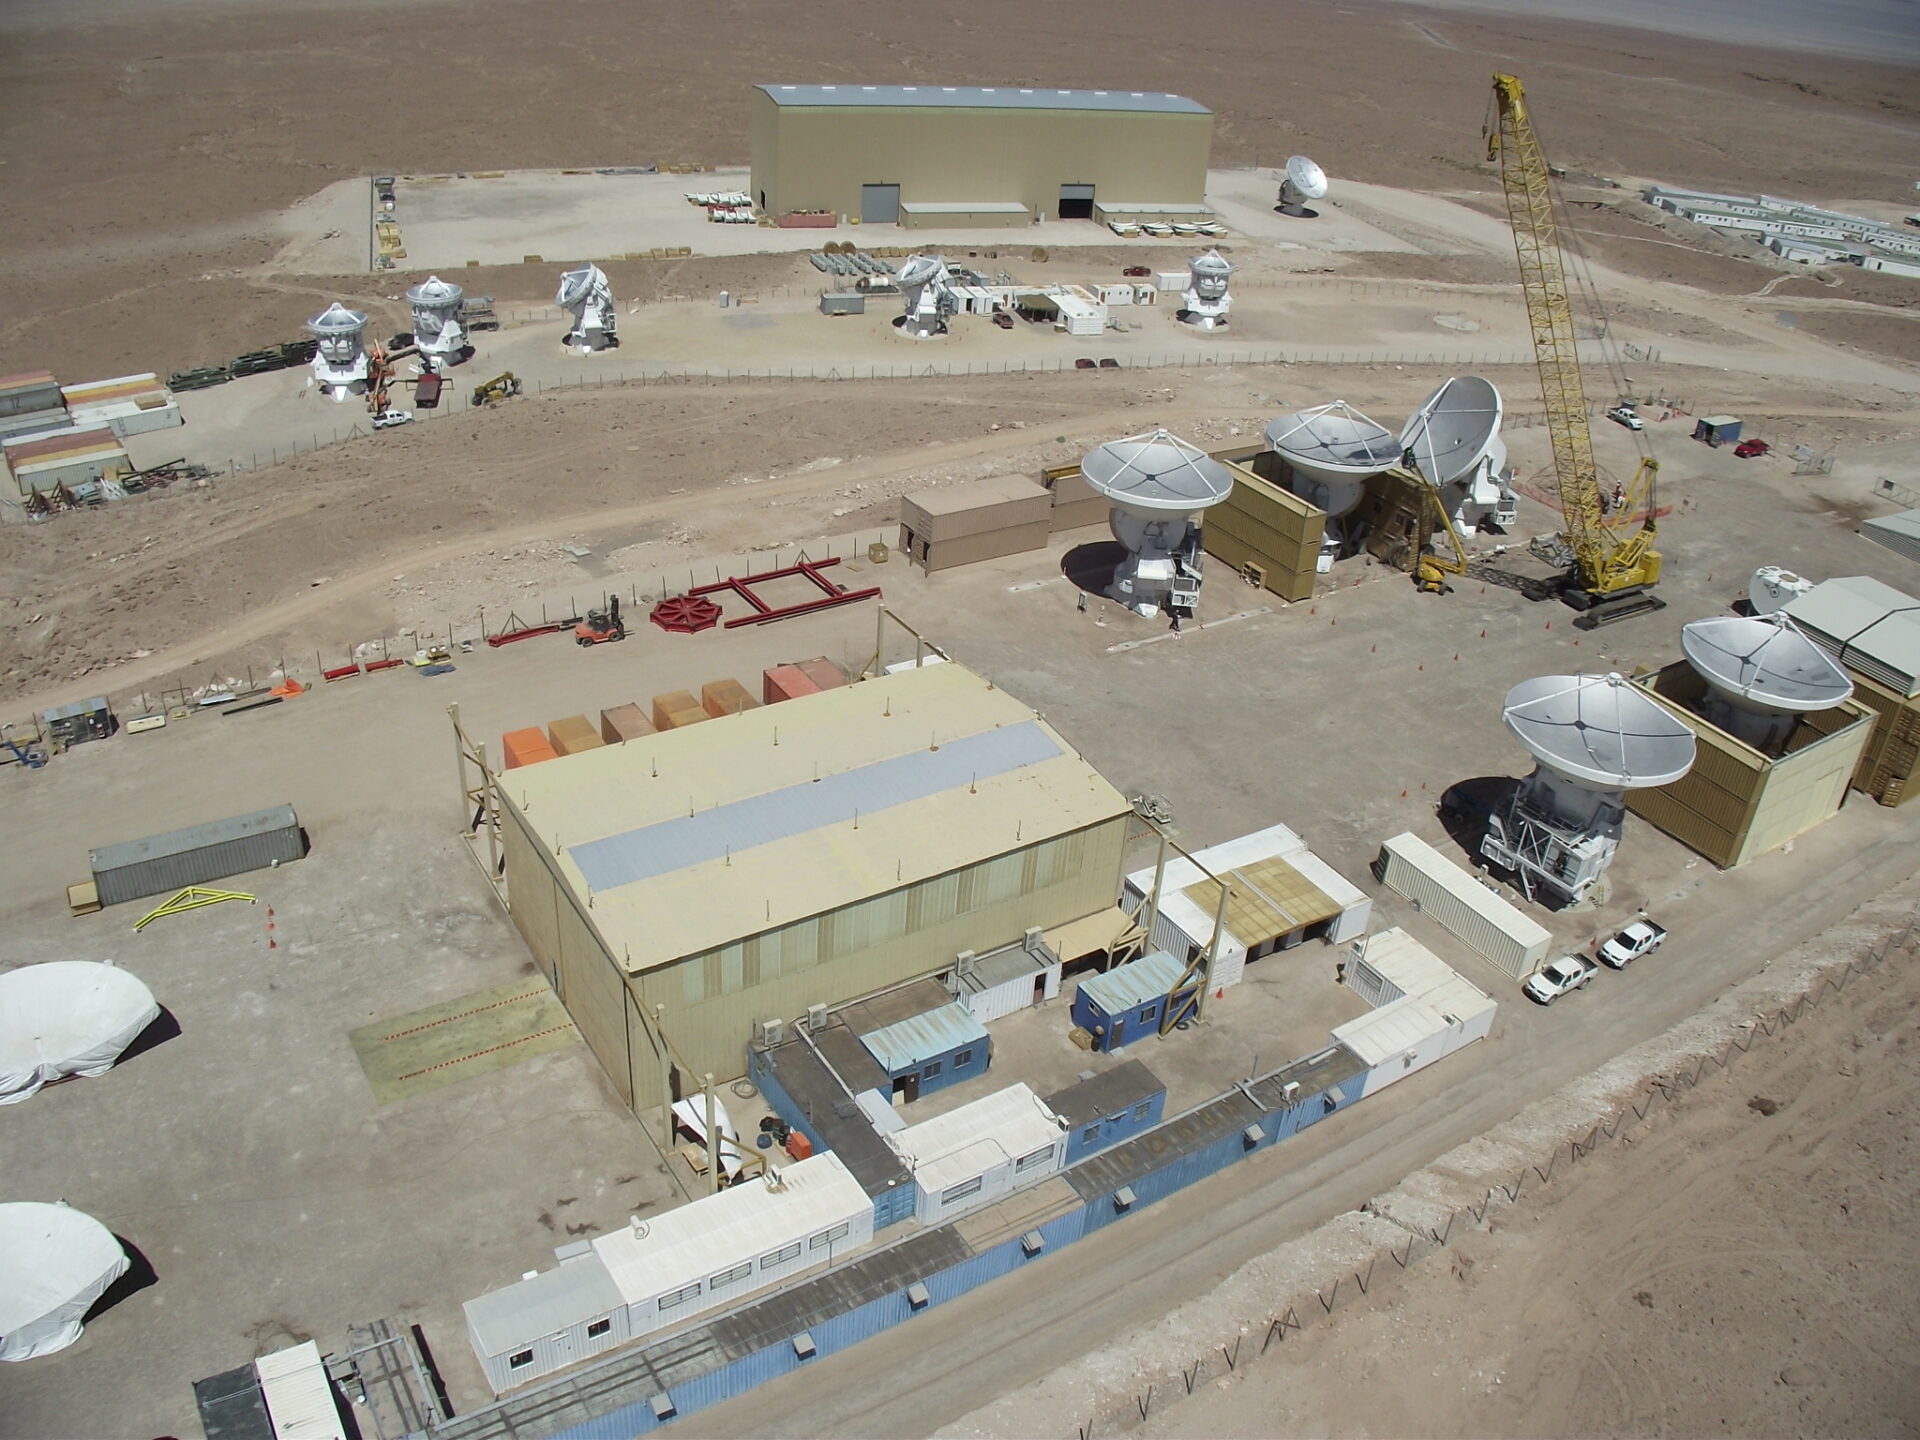

Aerial view of the assembly sites

Aerial view of the assembly sites. European site in the foreground, then Japanese and American.

Credit: ALMA (ESO/NAOJ/NRAO)